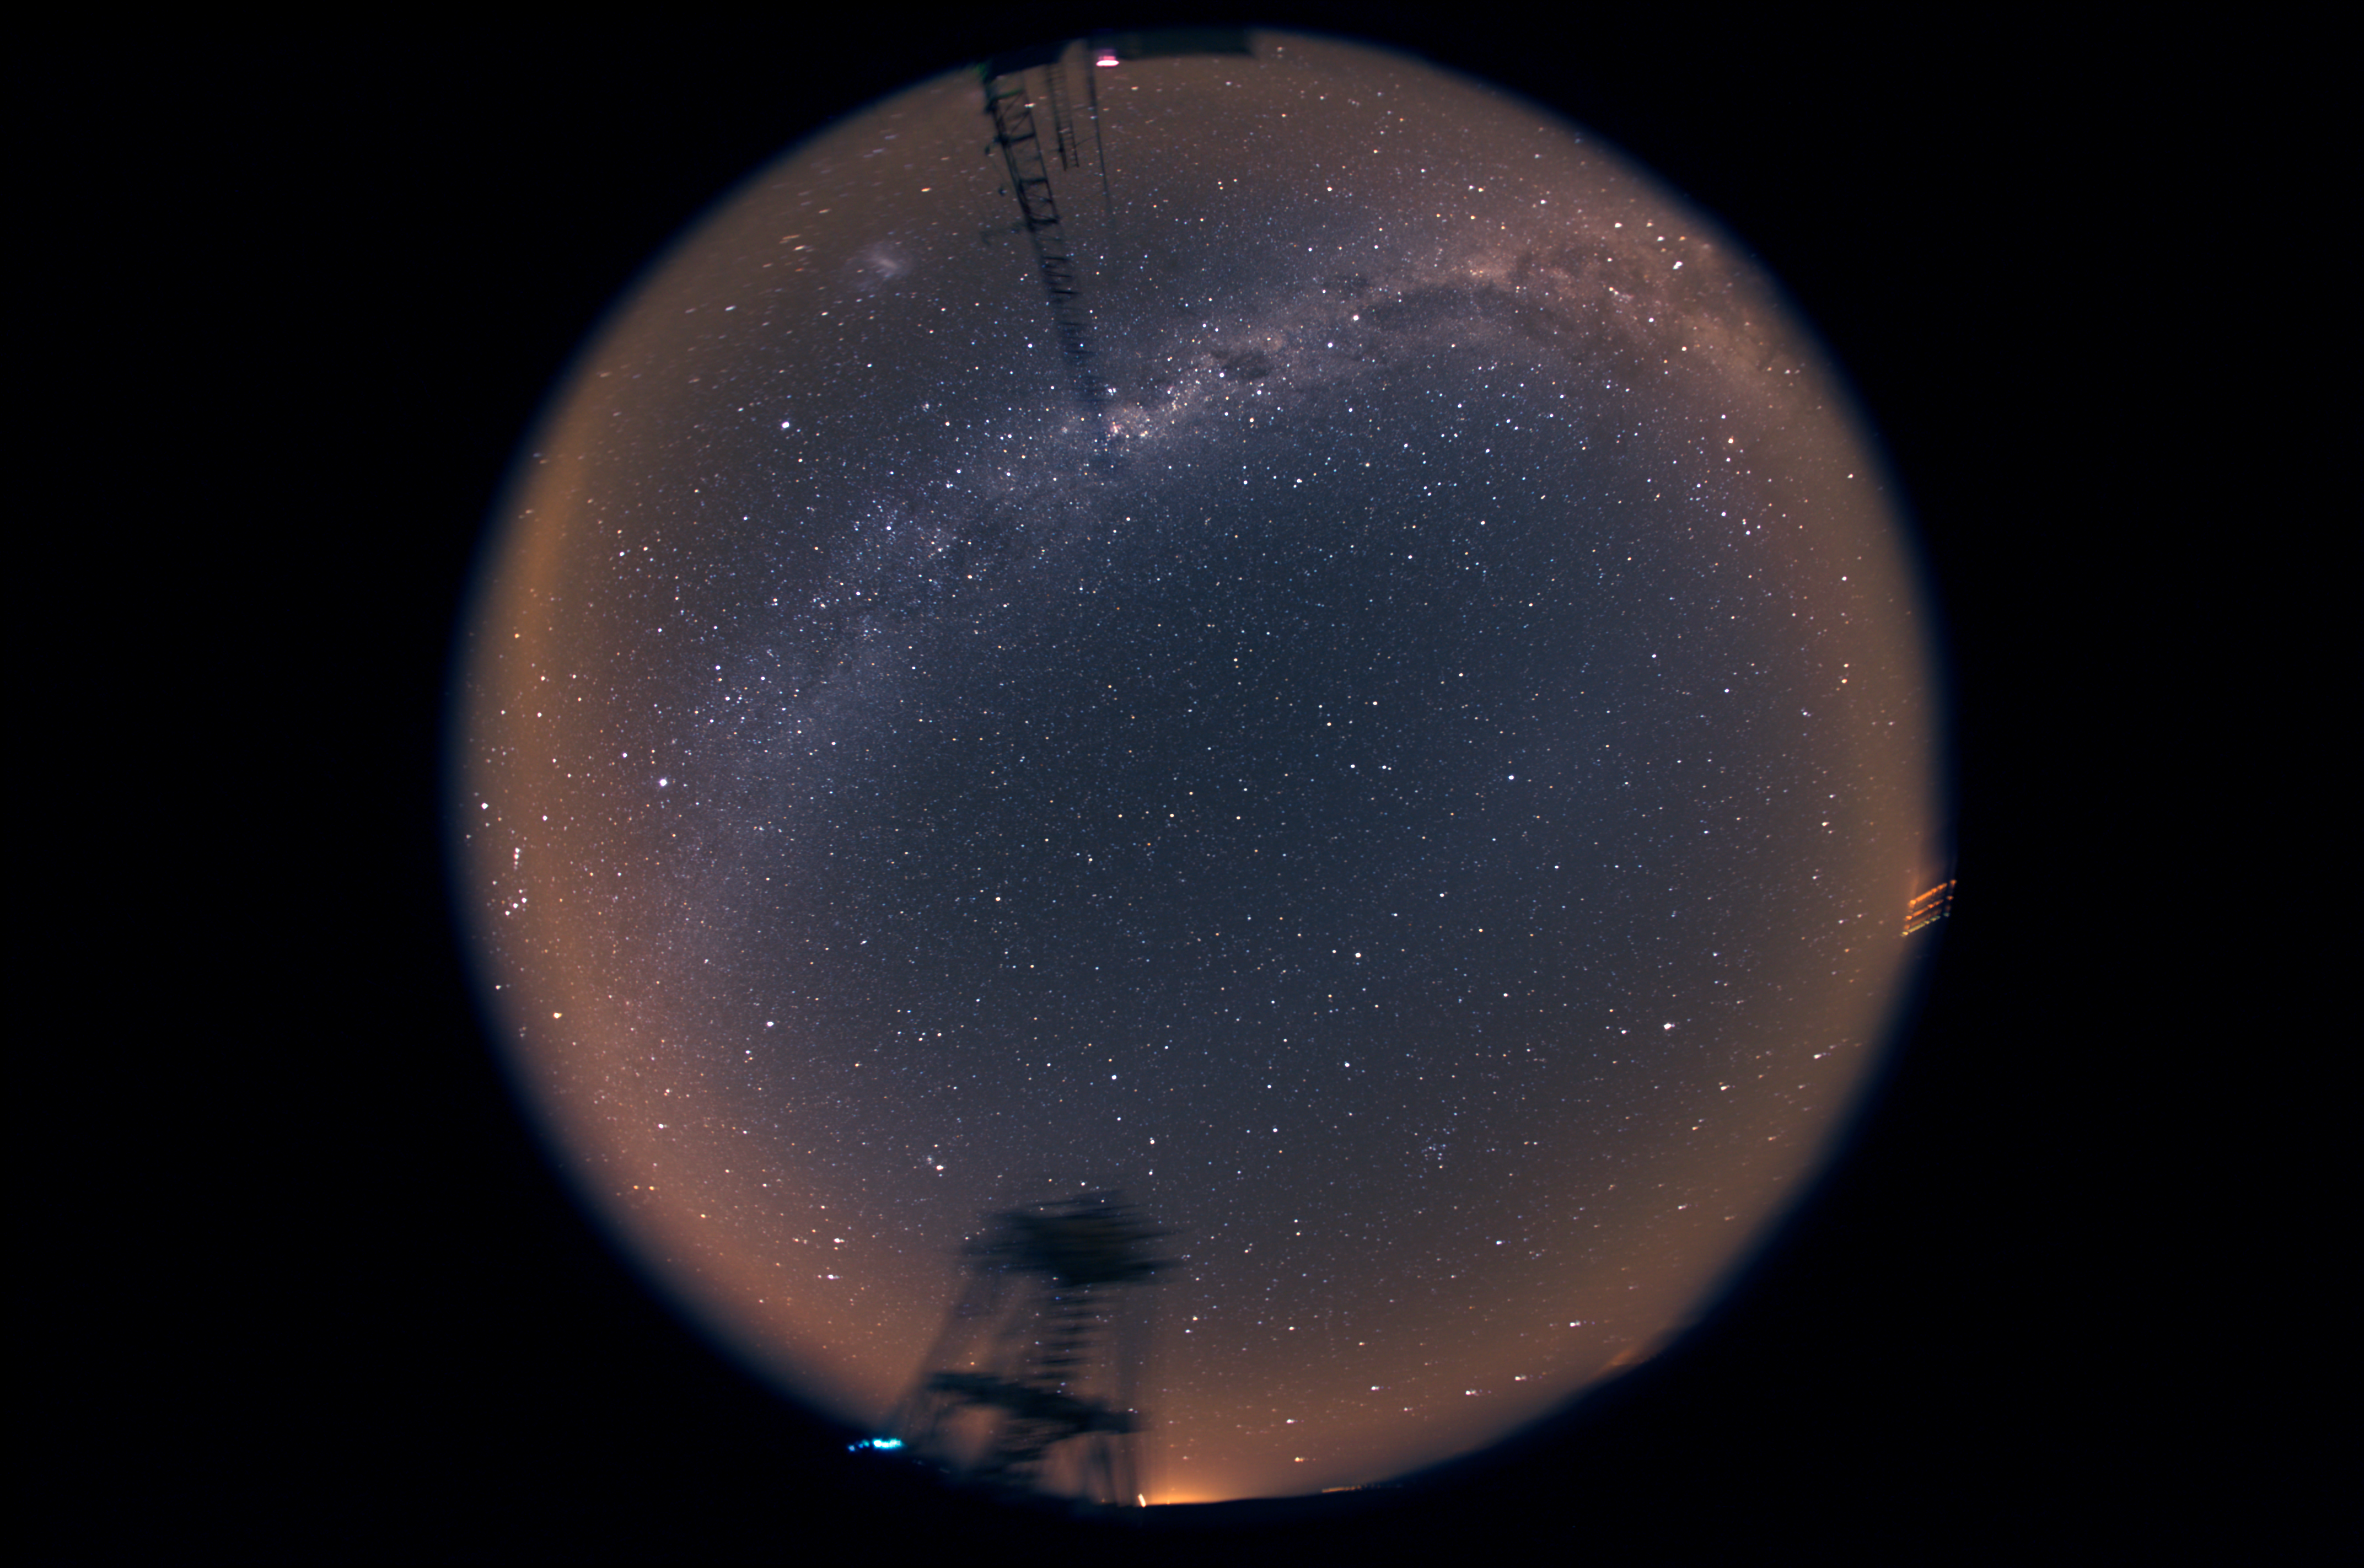

360° night sky over Cerro Armazones

Fish-eye view of the night sky taken from the site-testing facilities at Cerro Armazones, the selected site for the planned Extremely Large Telescope (ELT). With its 40-metre-class diameter mirror, the ELT will be the world’s biggest eye on the sky. The Milky Way and the Large Magellanic Cloud are visible in the upper part of the image.

Credit: ESO